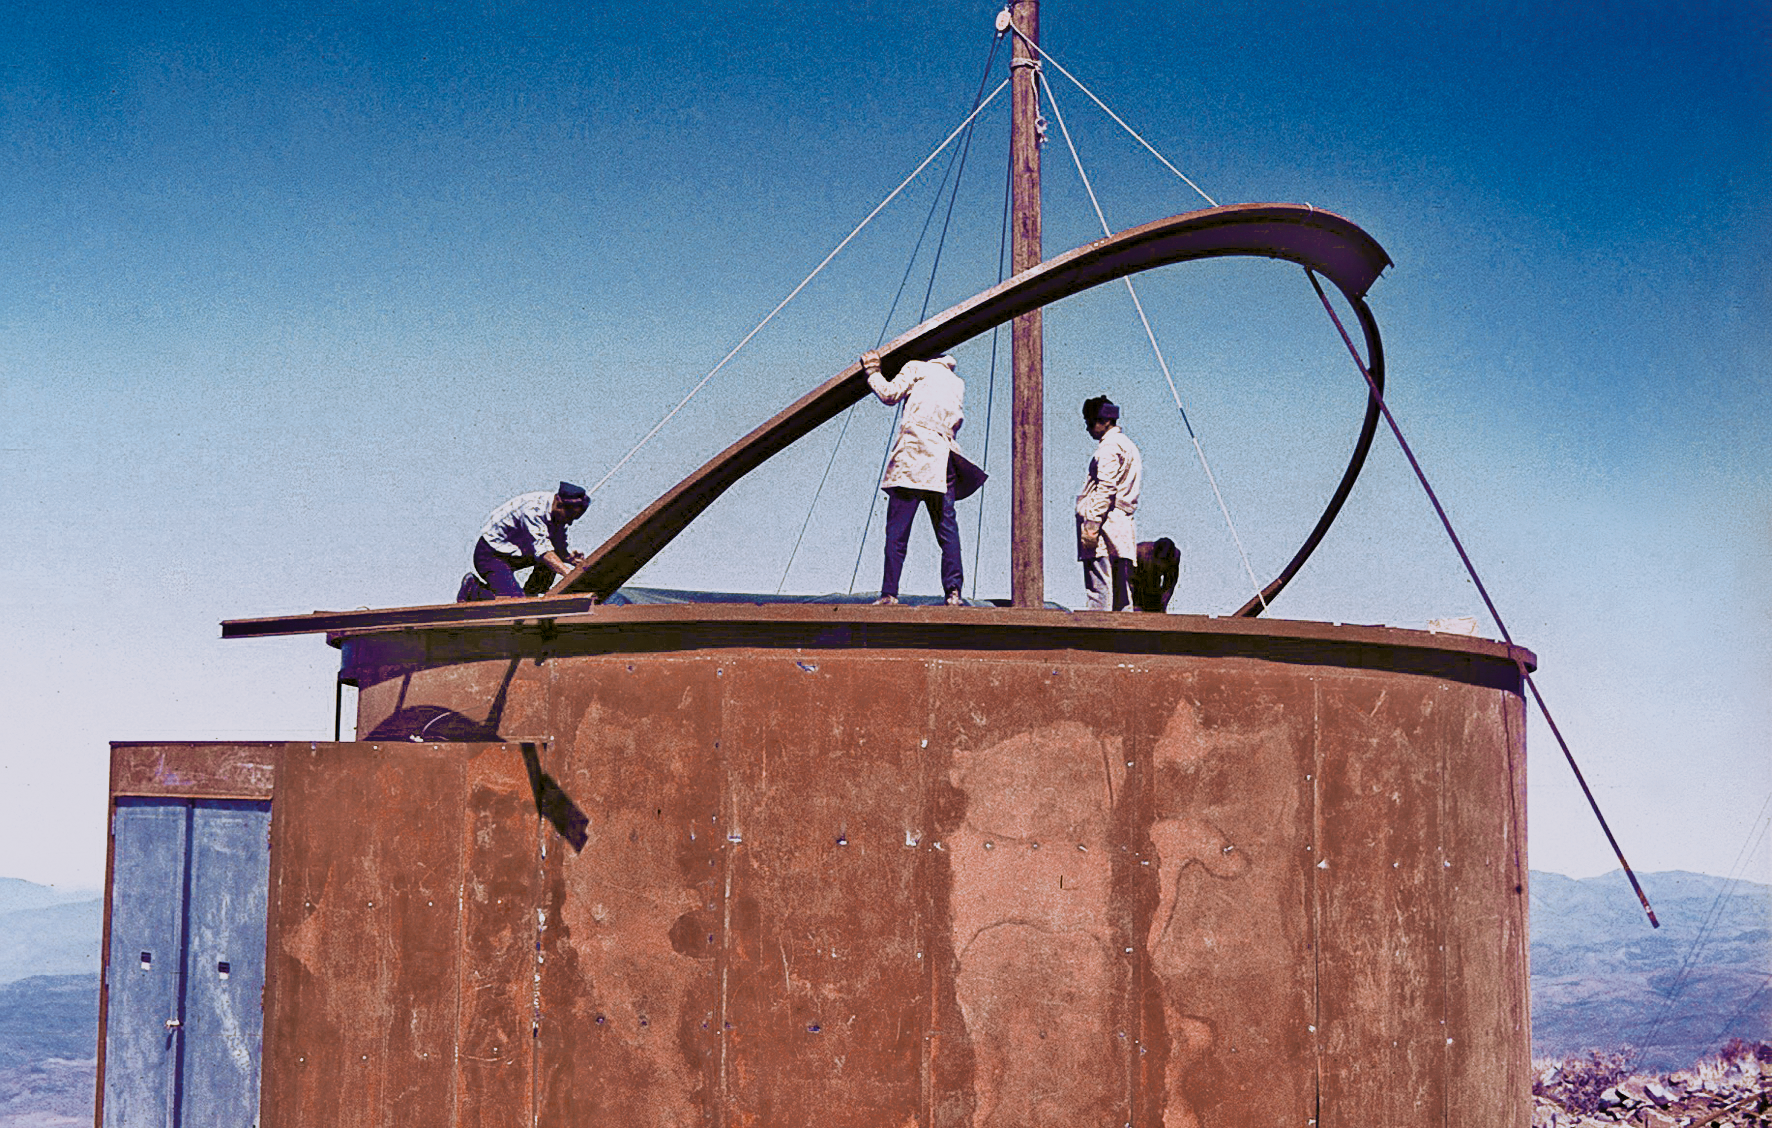

Assembling the ESO 1-metre telescope

Photo of the assembly of the pre-fabricated building for the ESO 1-metre telescope after its arrival at the new La Silla Observatory in Chile in the late 1960’s. The La Silla Observatory has since become one of the premier ground-based observatories in the world.

Credit: ESO/J.Doornenbal